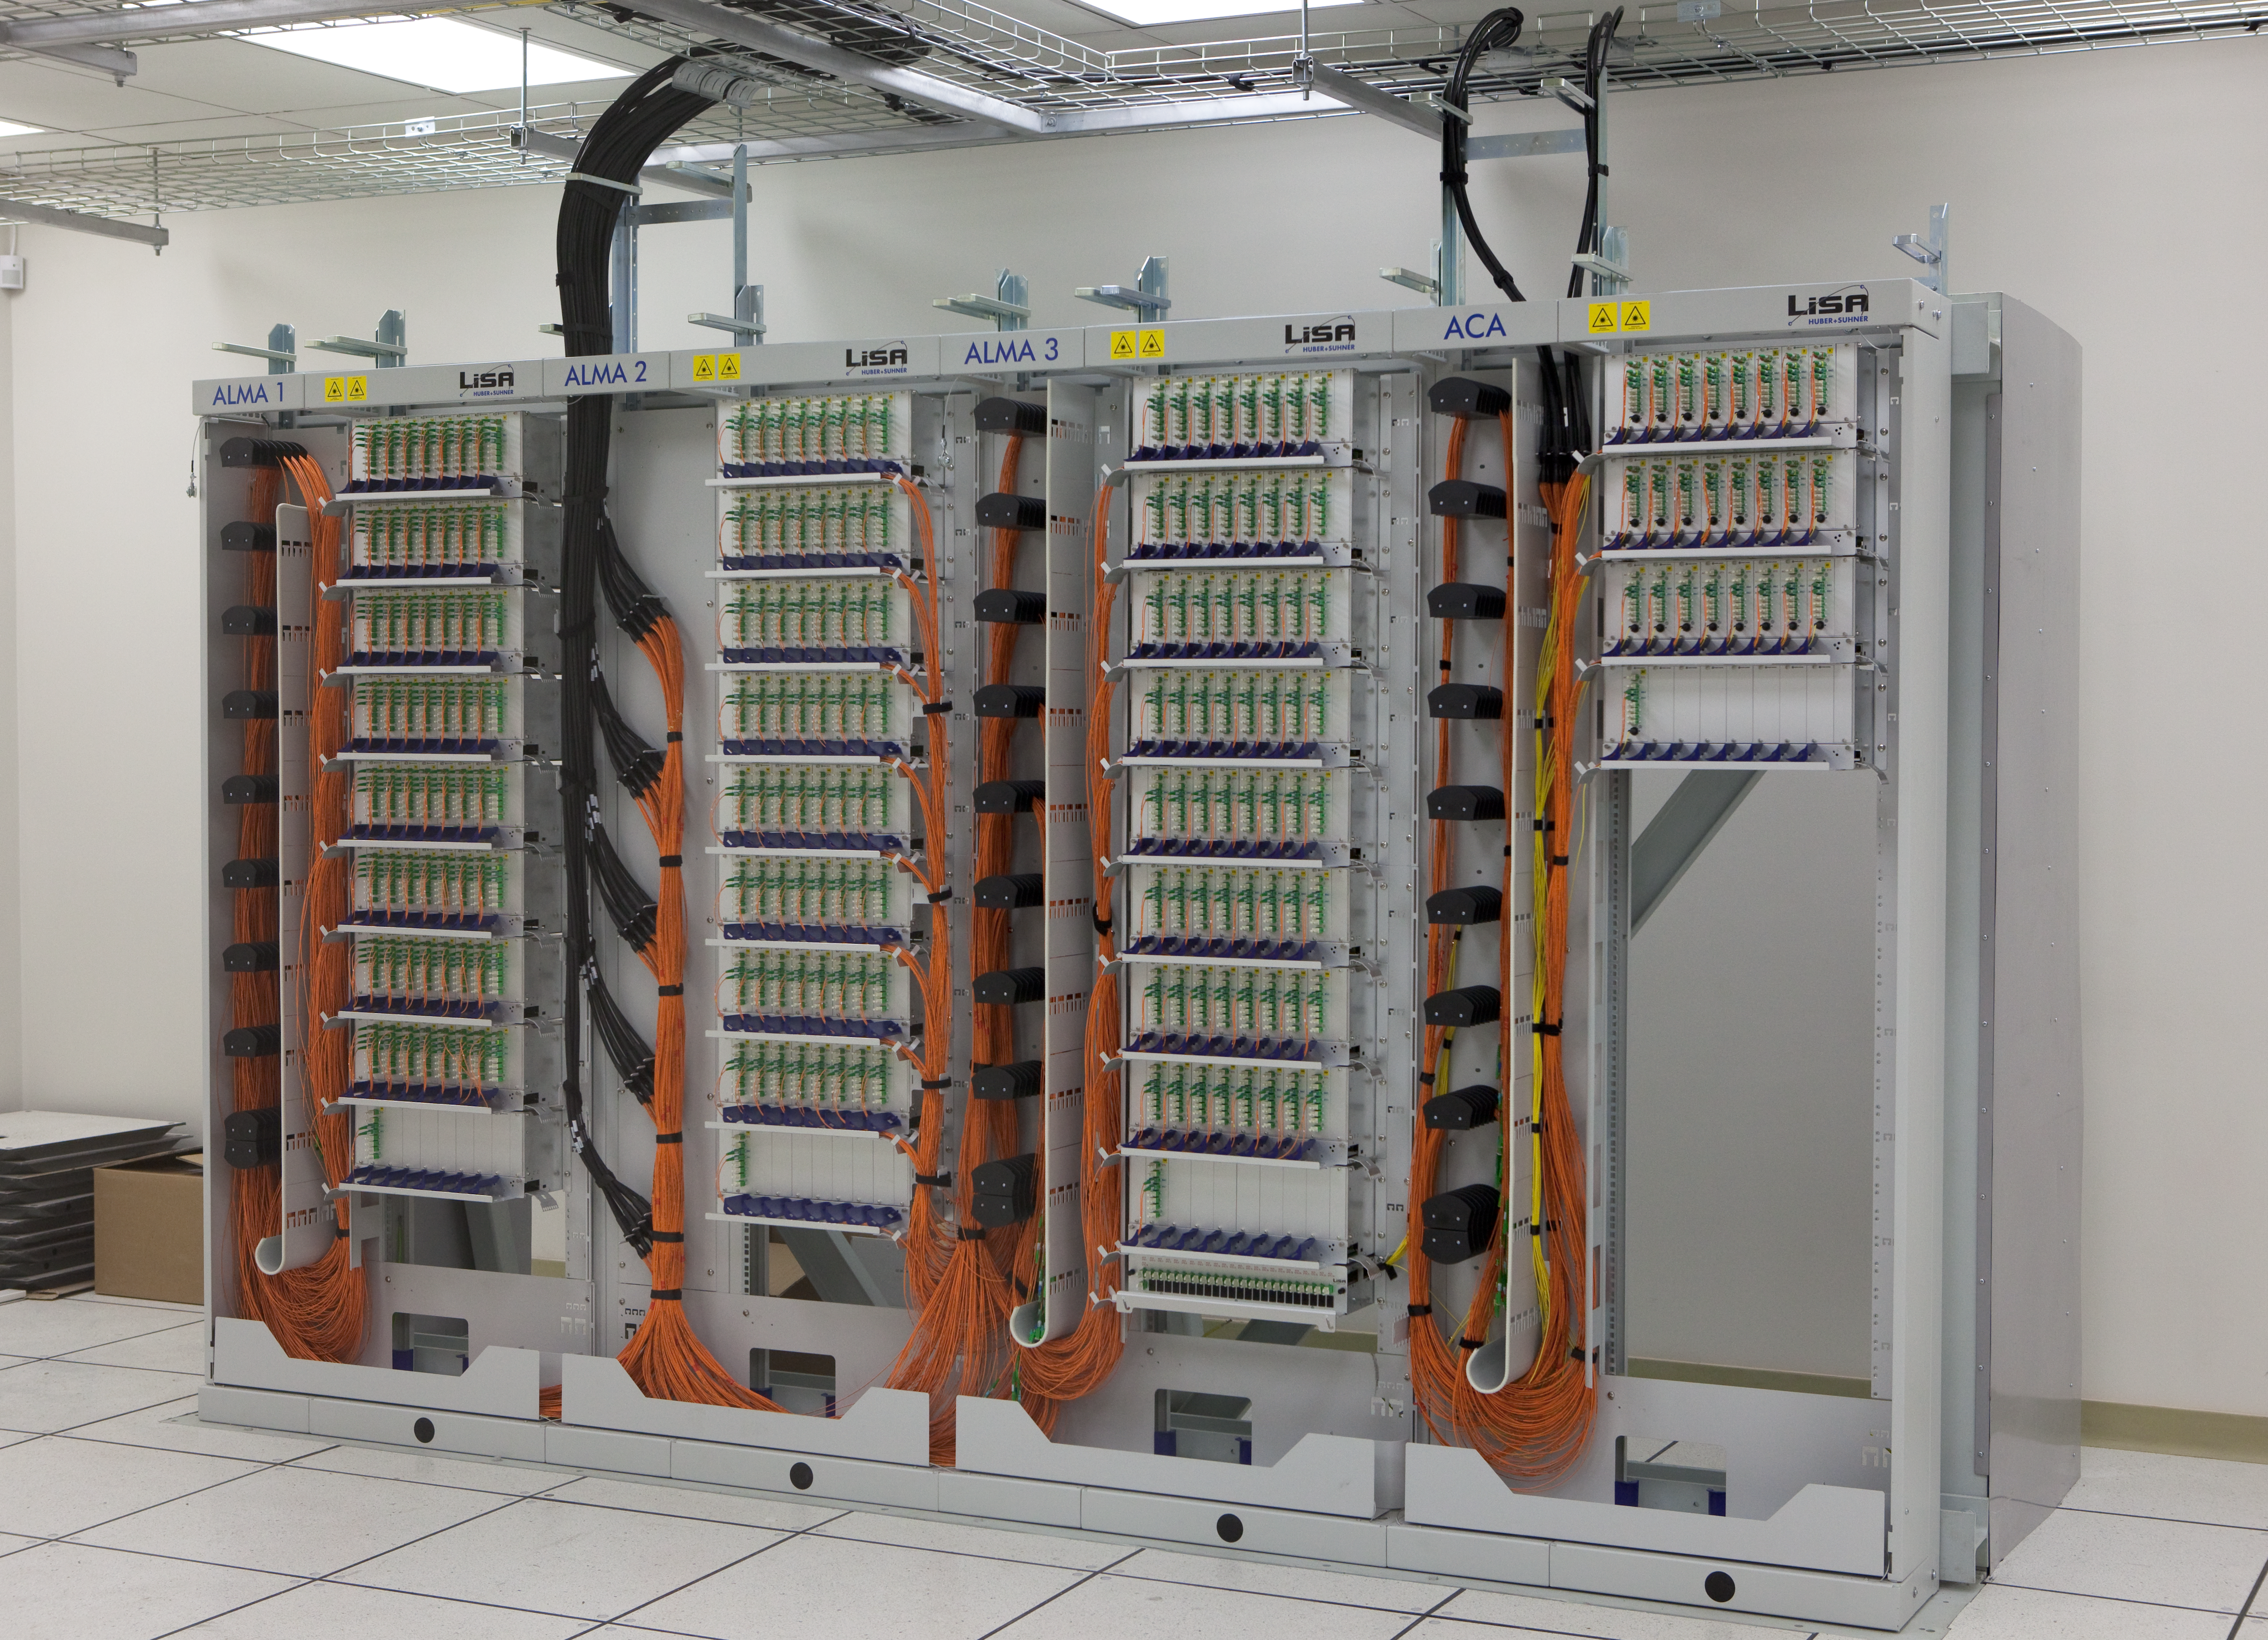

ALMA fibre optic patch panel

The fibre optic patch panel in the ALMA Array Operations Site (AOS) technical building, at an altitude of 5,000m on the Chajnantor plateau. Fibre optics bring the signals from the antennas to the correlator, where they are combined. Image taken in March 2009.

Credit: ALMA (ESO/NAOJ/NRAO)